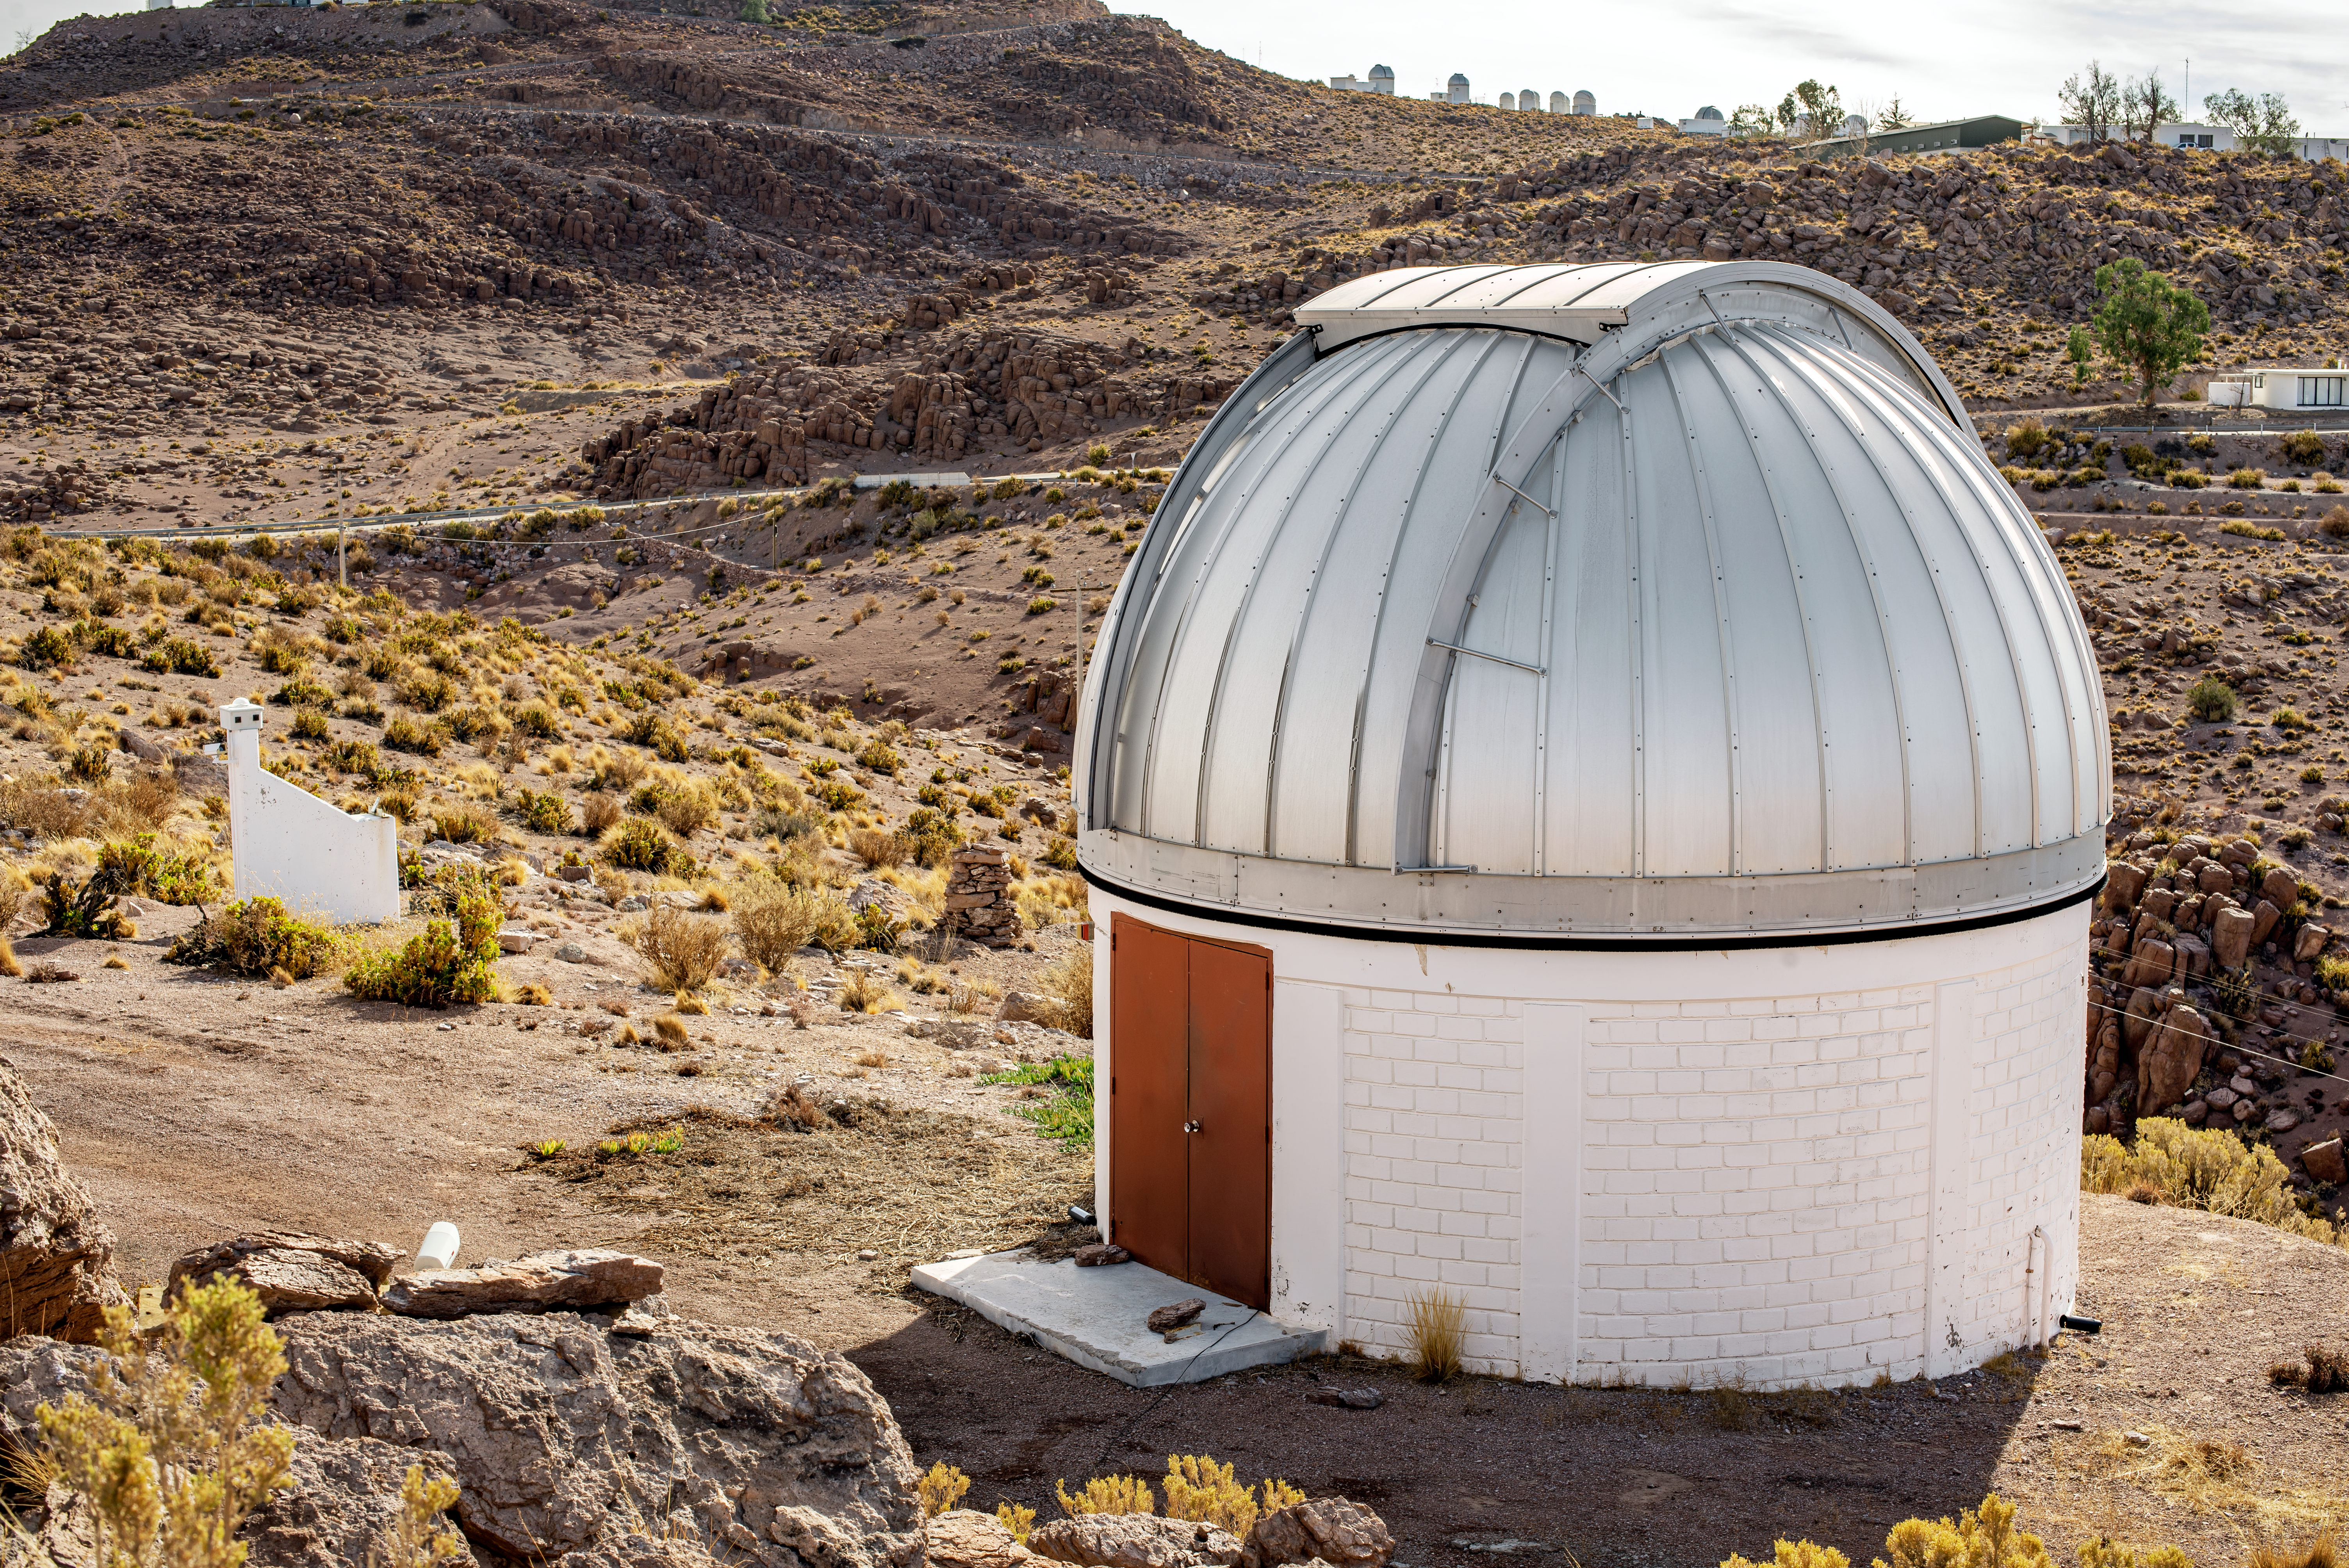

SARA Cerro Tololo Telescope

SARA Cerro Tololo Telescope.

Credit: CTIO/NOIRLab/NSF/AURA/D. Munizaga